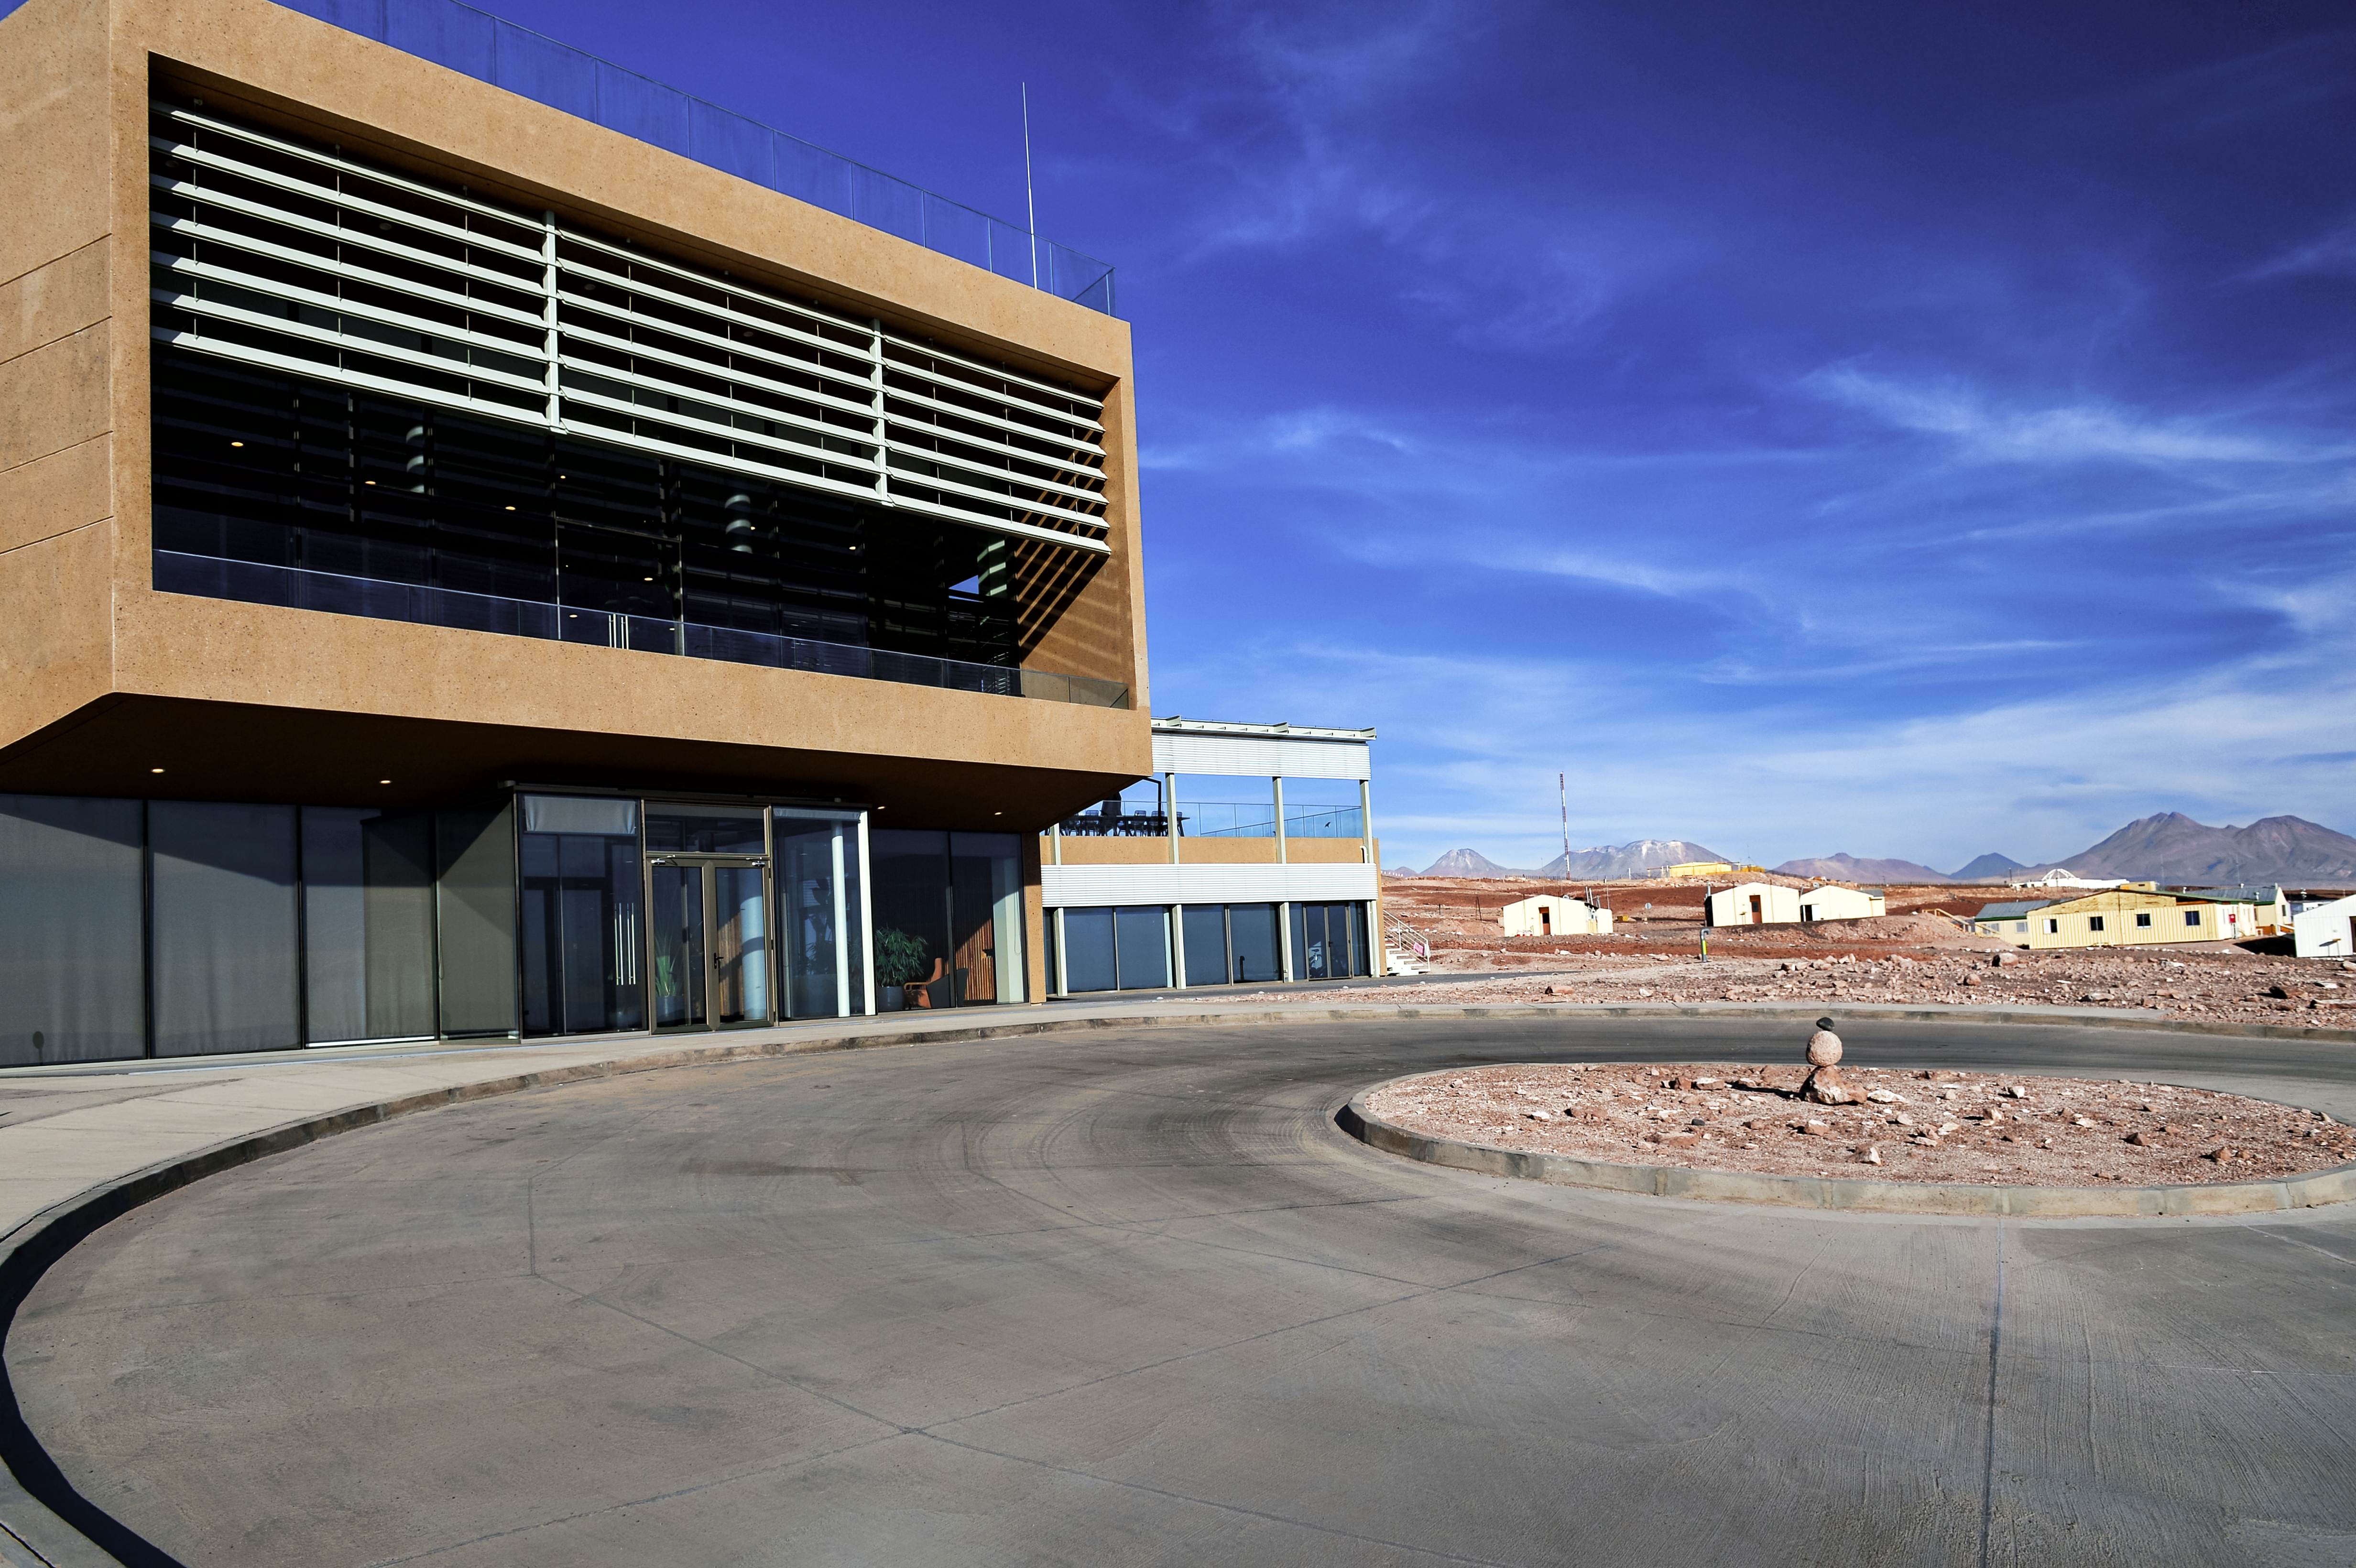

ALMA Residencia

The ALMA Residencia stands about 2900 metres above sea level in the Atacama Desert in Chile, still over 2000 metres lower than the Atacama Large Millimeter/submillimeter Array (ALMA), which sits on the breathtaking Chajnantor Plateau. The ALMA Residencia provides accommodation to staff and astronomers visiting to study the Universe with ALMA, and was carefully designed, integrating local materials such as stone, copper and volcanic rock, to meld easily with the desert surroundings.

Credit: A. Caproni/ESO